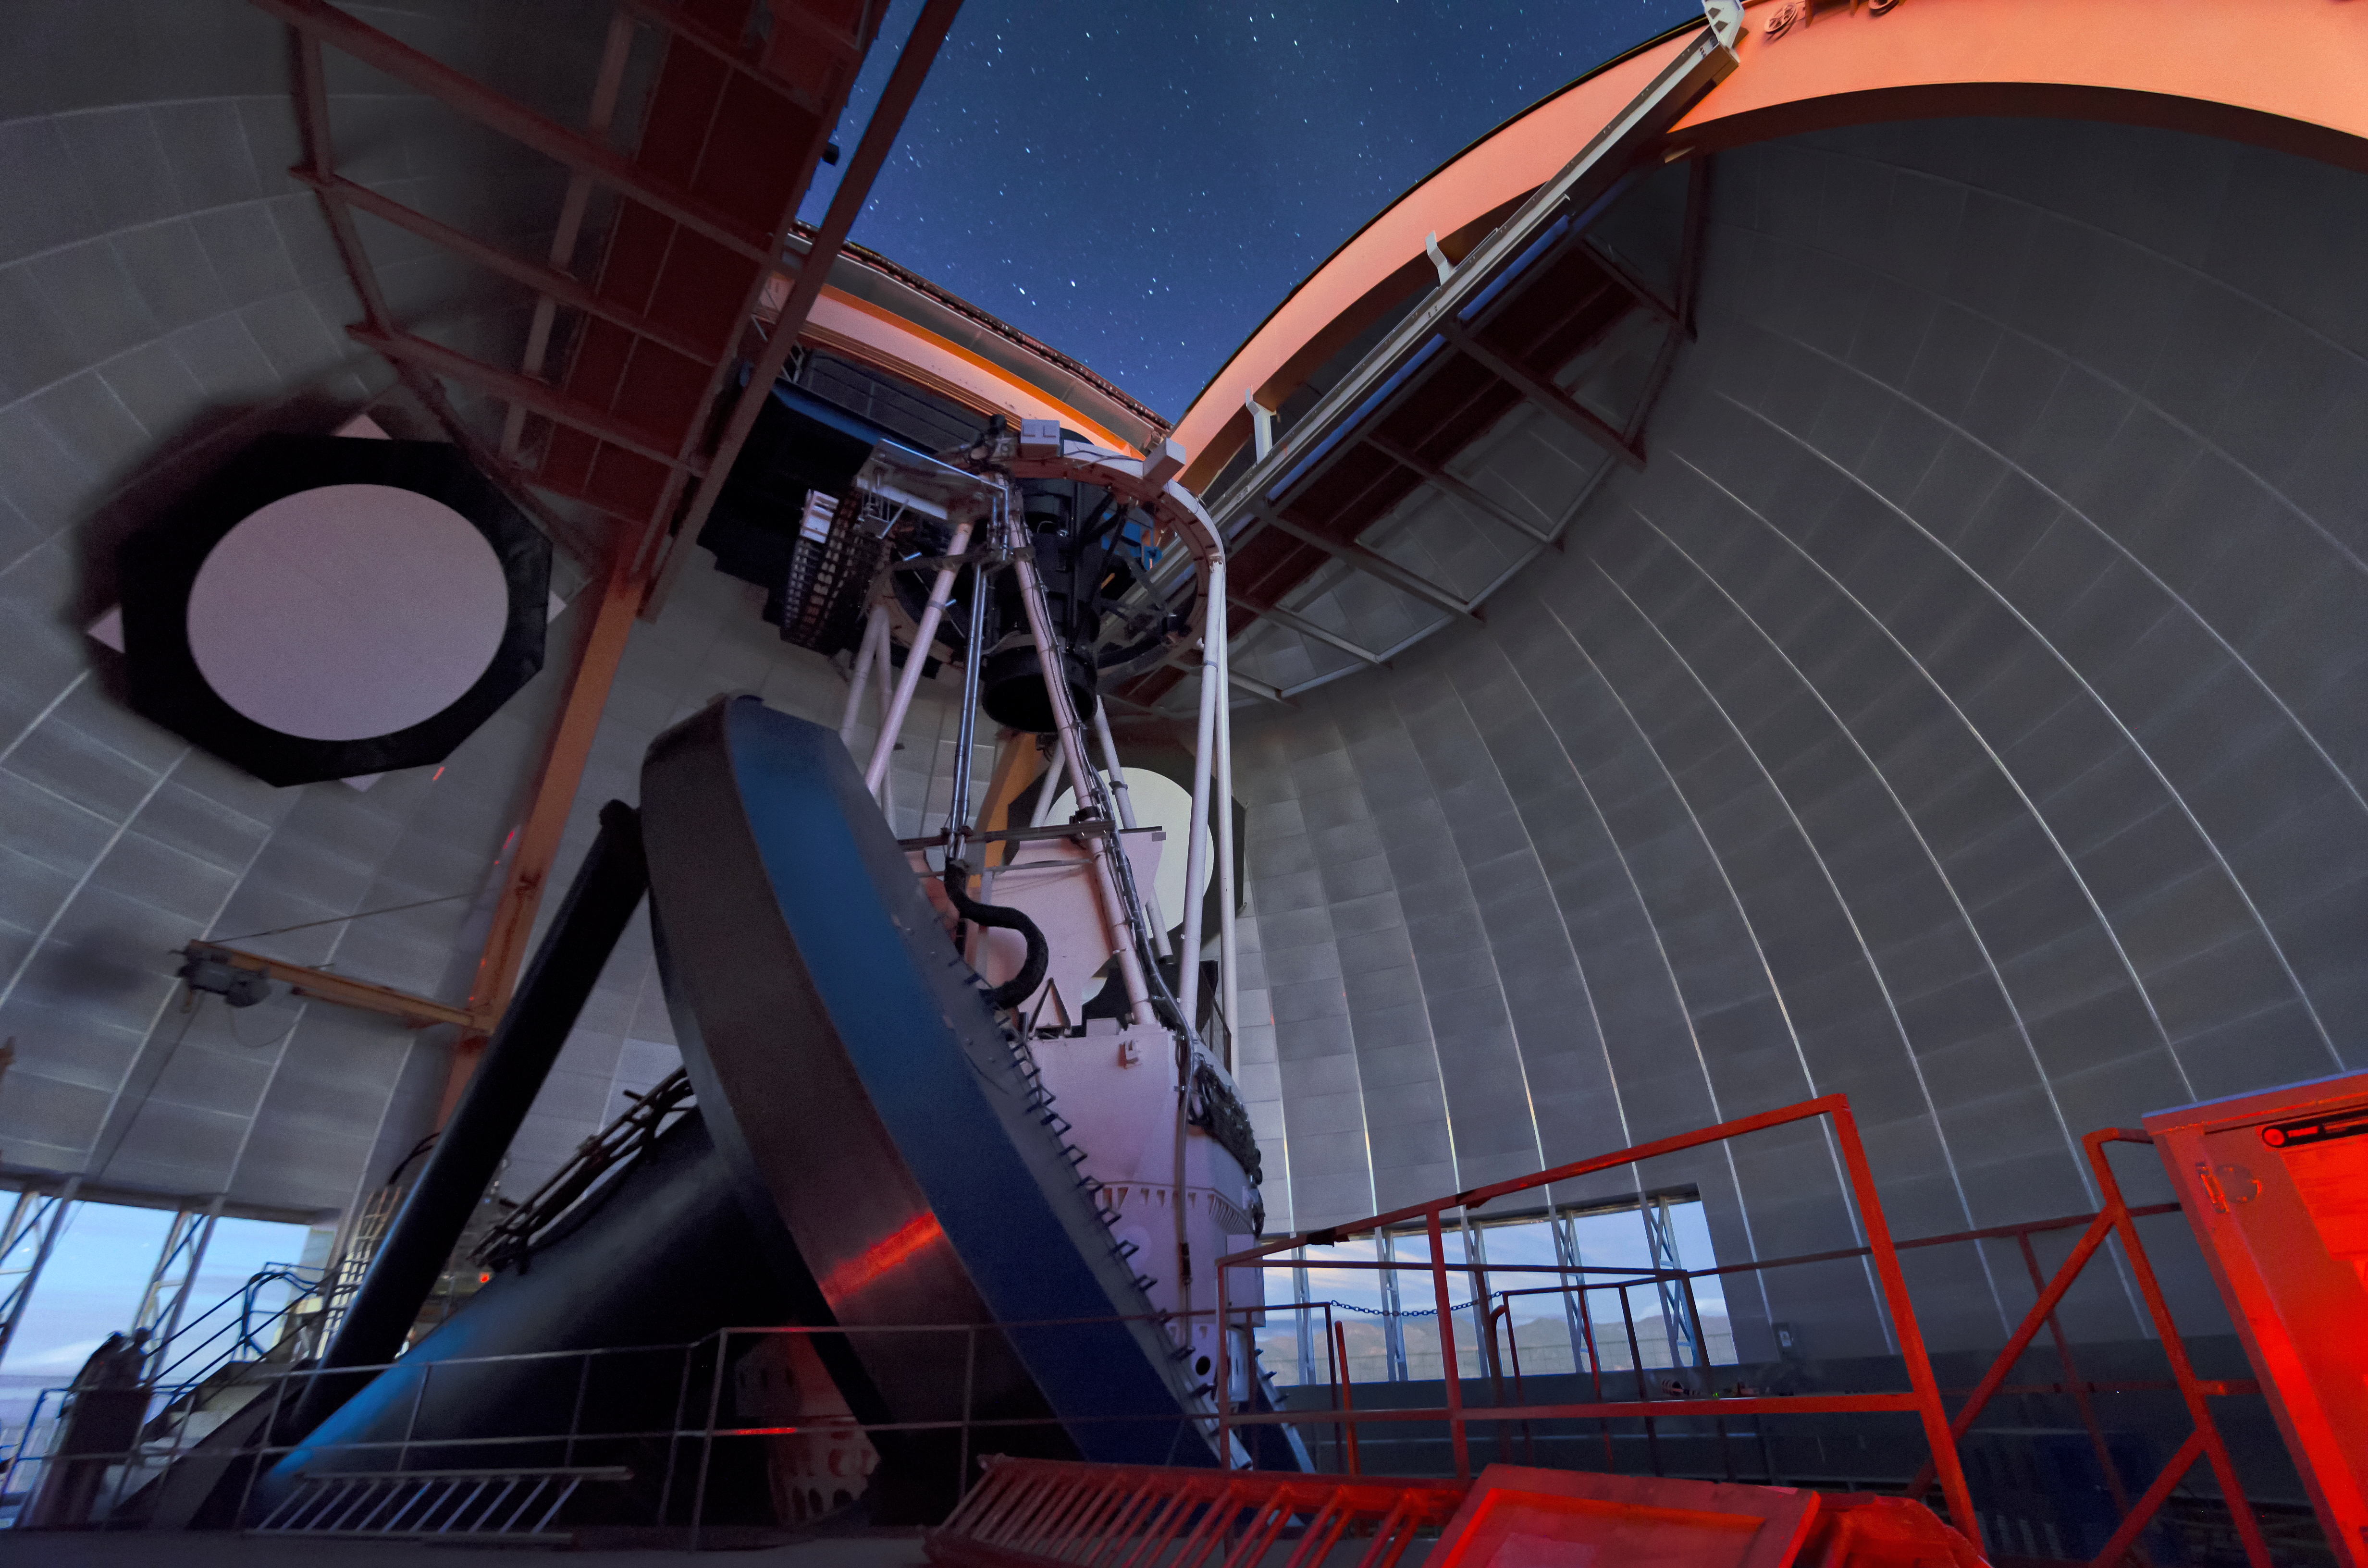

Under the Dome

This image shows an immersive view from inside the dome of the Víctor M. Blanco 4-meter Telescope at the Cerro Tololo Inter-American Observatory (CTIO), a Program of NSF NOIRLab. The rotating dome is an impressive feat of engineering — designed to protect the delicate telescope from the elements. It weighs in at 430 tonnes (475 tons) and was built to withstand Chilean earthquakes. In addition to the Blanco’s dome, this photograph shows some of the equipment needed to run an astronomical observatory, ranging from calibration targets to good old-fashioned ladders! Glimpses of the mountains surrounding CTIO can be seen through the openings on the side of the dome, and a star-studded sky is visible overhead.

Credit: CTIO/NOIRLab/NSF/AURA/D. Munizaga